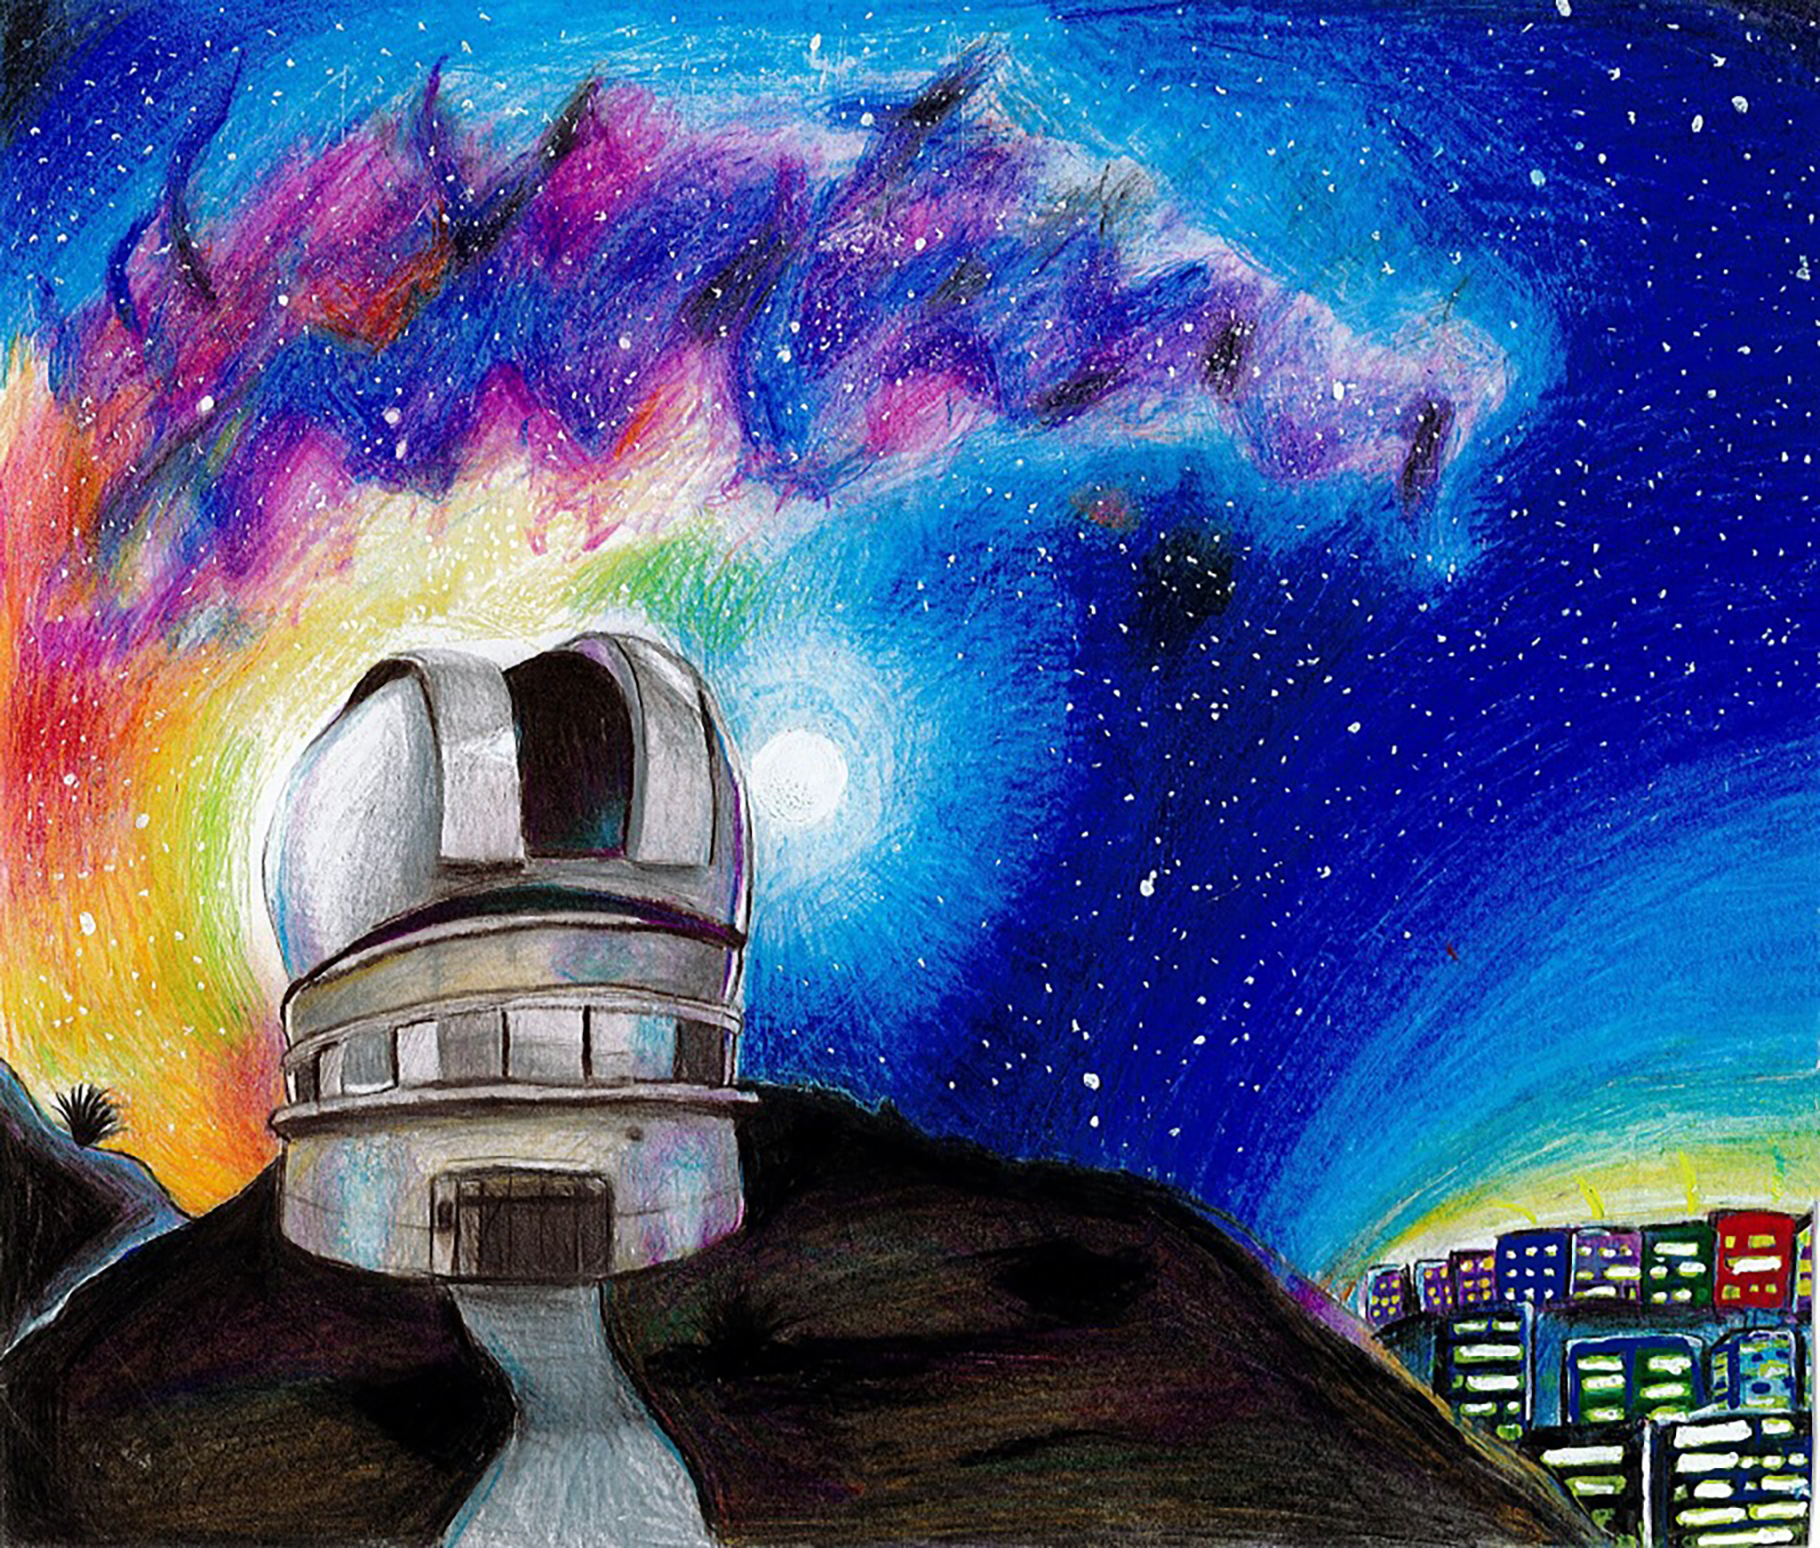

A Starry Night

Second place in the 2023 Chile school art competition The Dark Side of Light.

Credit: Maylín Boyd, Manuel Espinosa López School